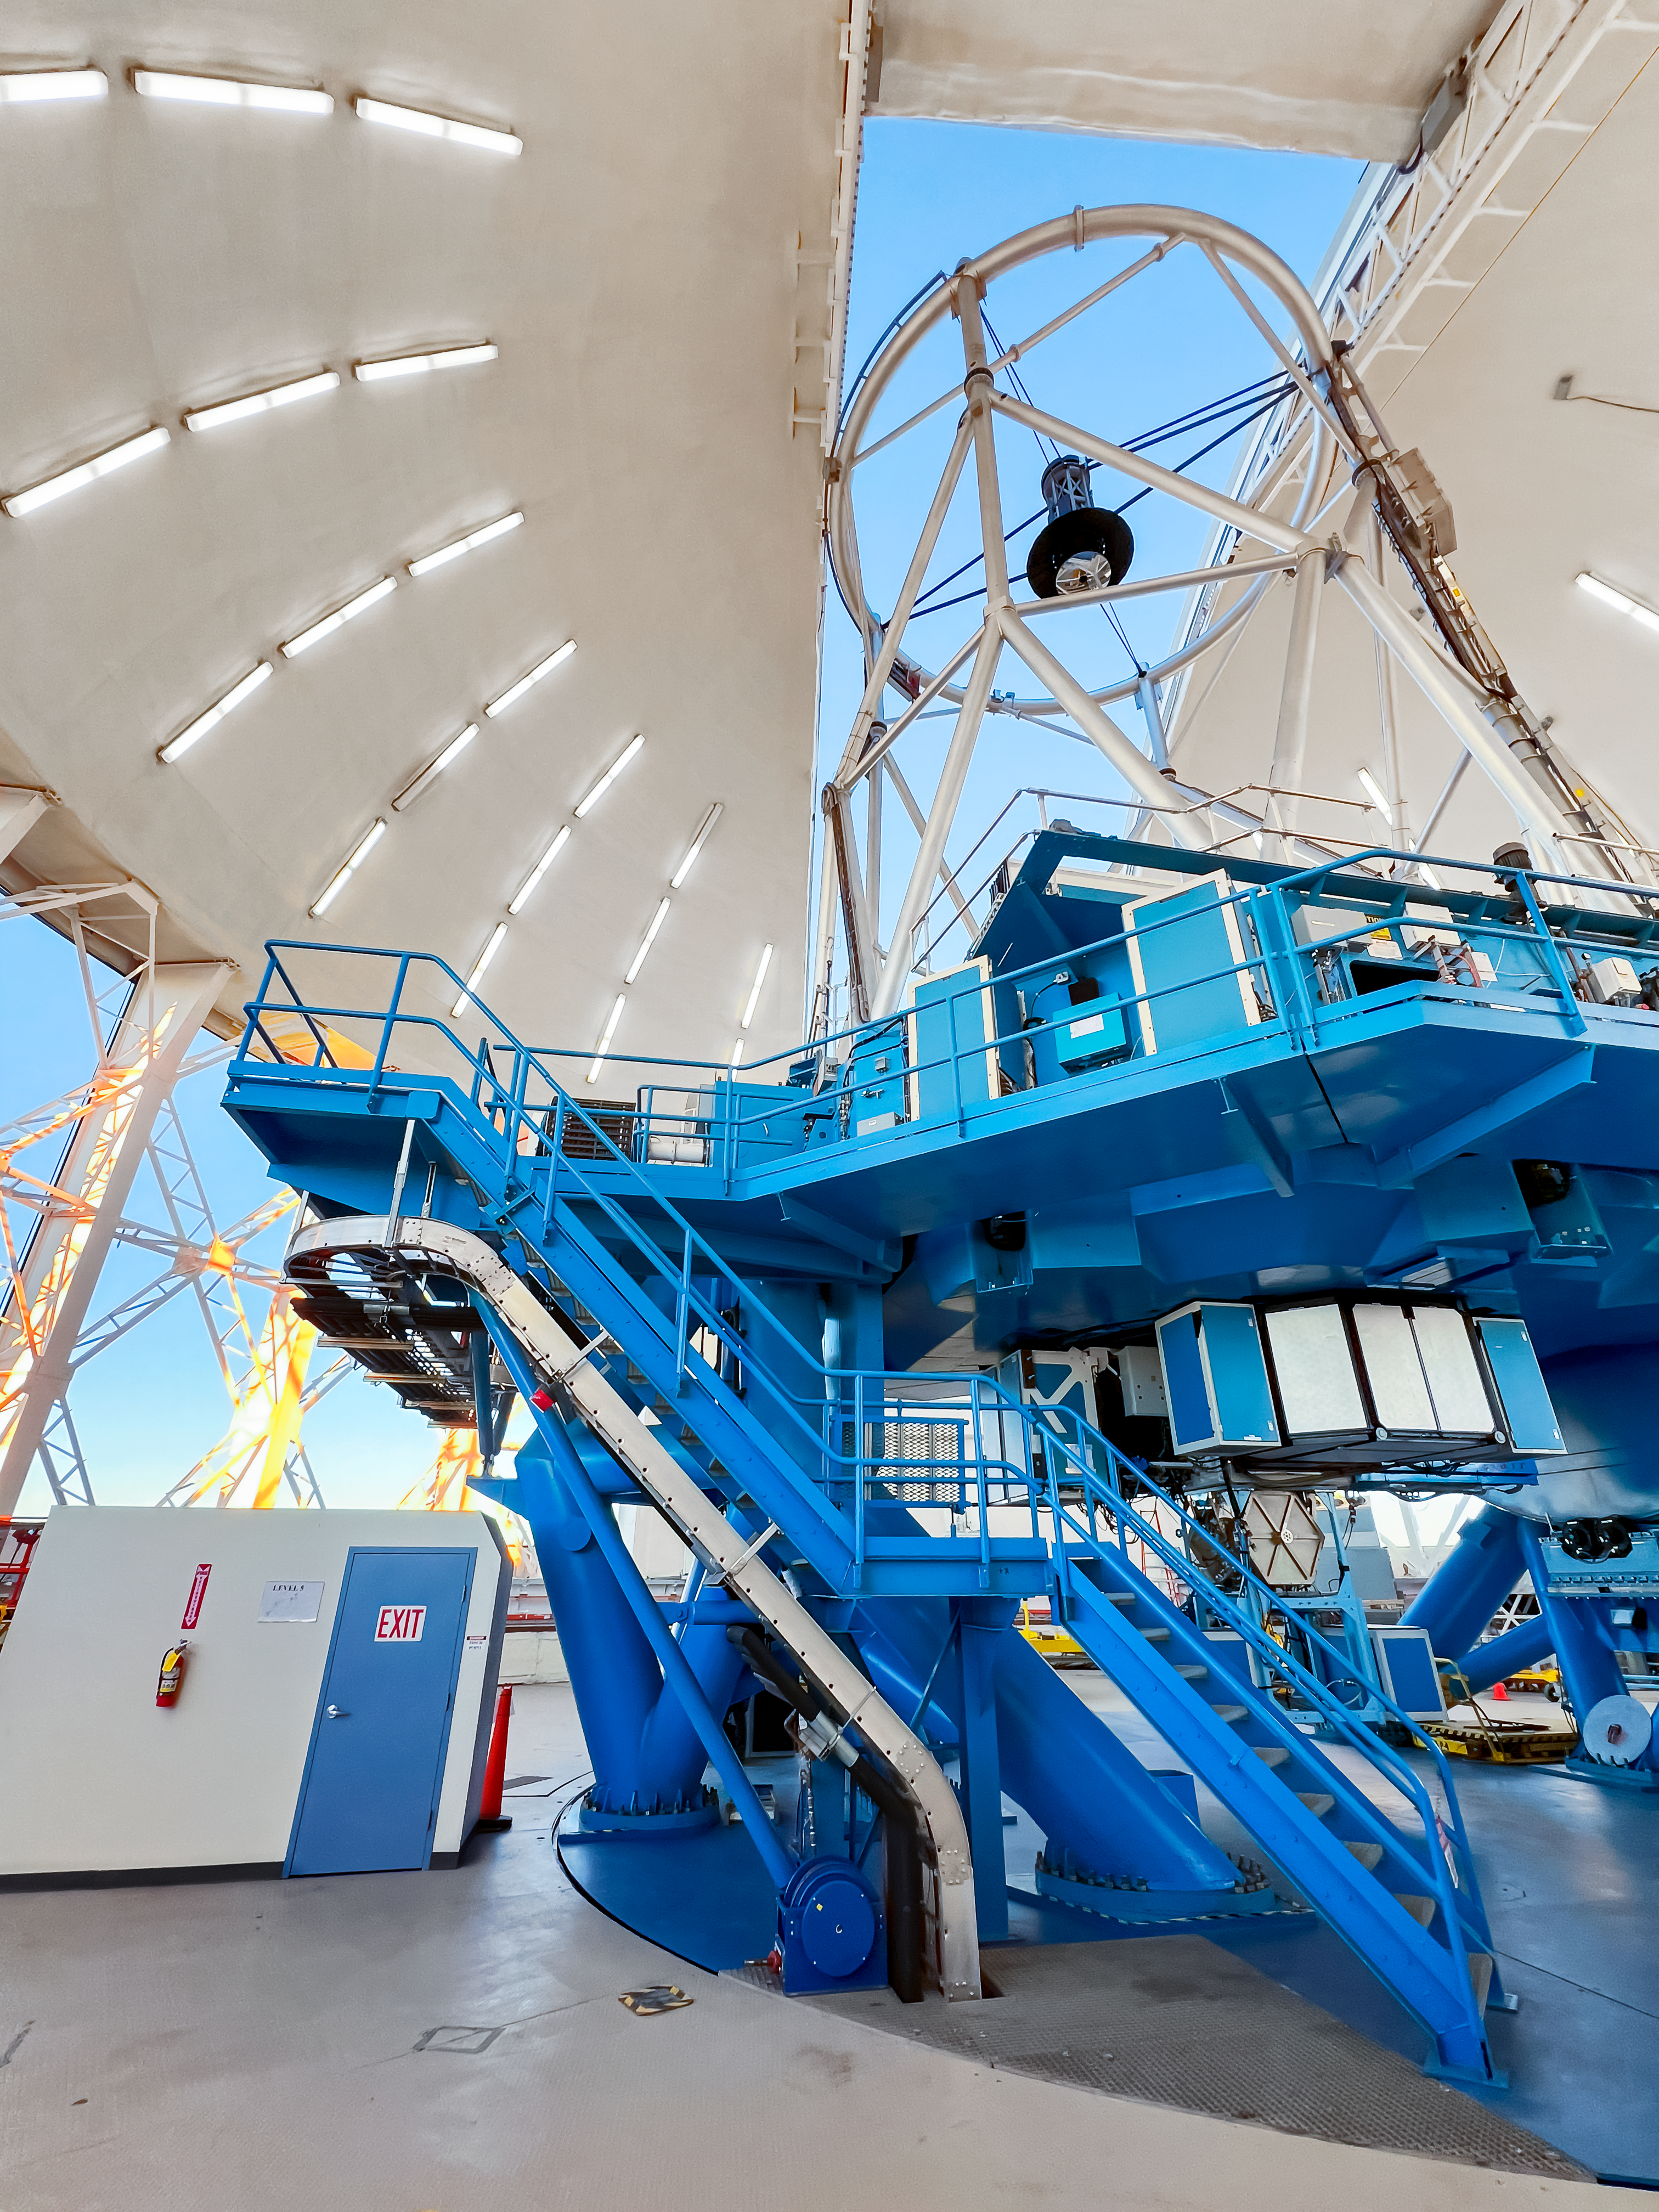

Gemini North telescope looking up during the day.

Gemini North telescope at zenith "looking" through the open observing slit during the day. The 1-meter secondary mirror is visible at the top end.

Credit: International Gemini Observatory/NOIRLab/NSF/AURA/R. Proctor